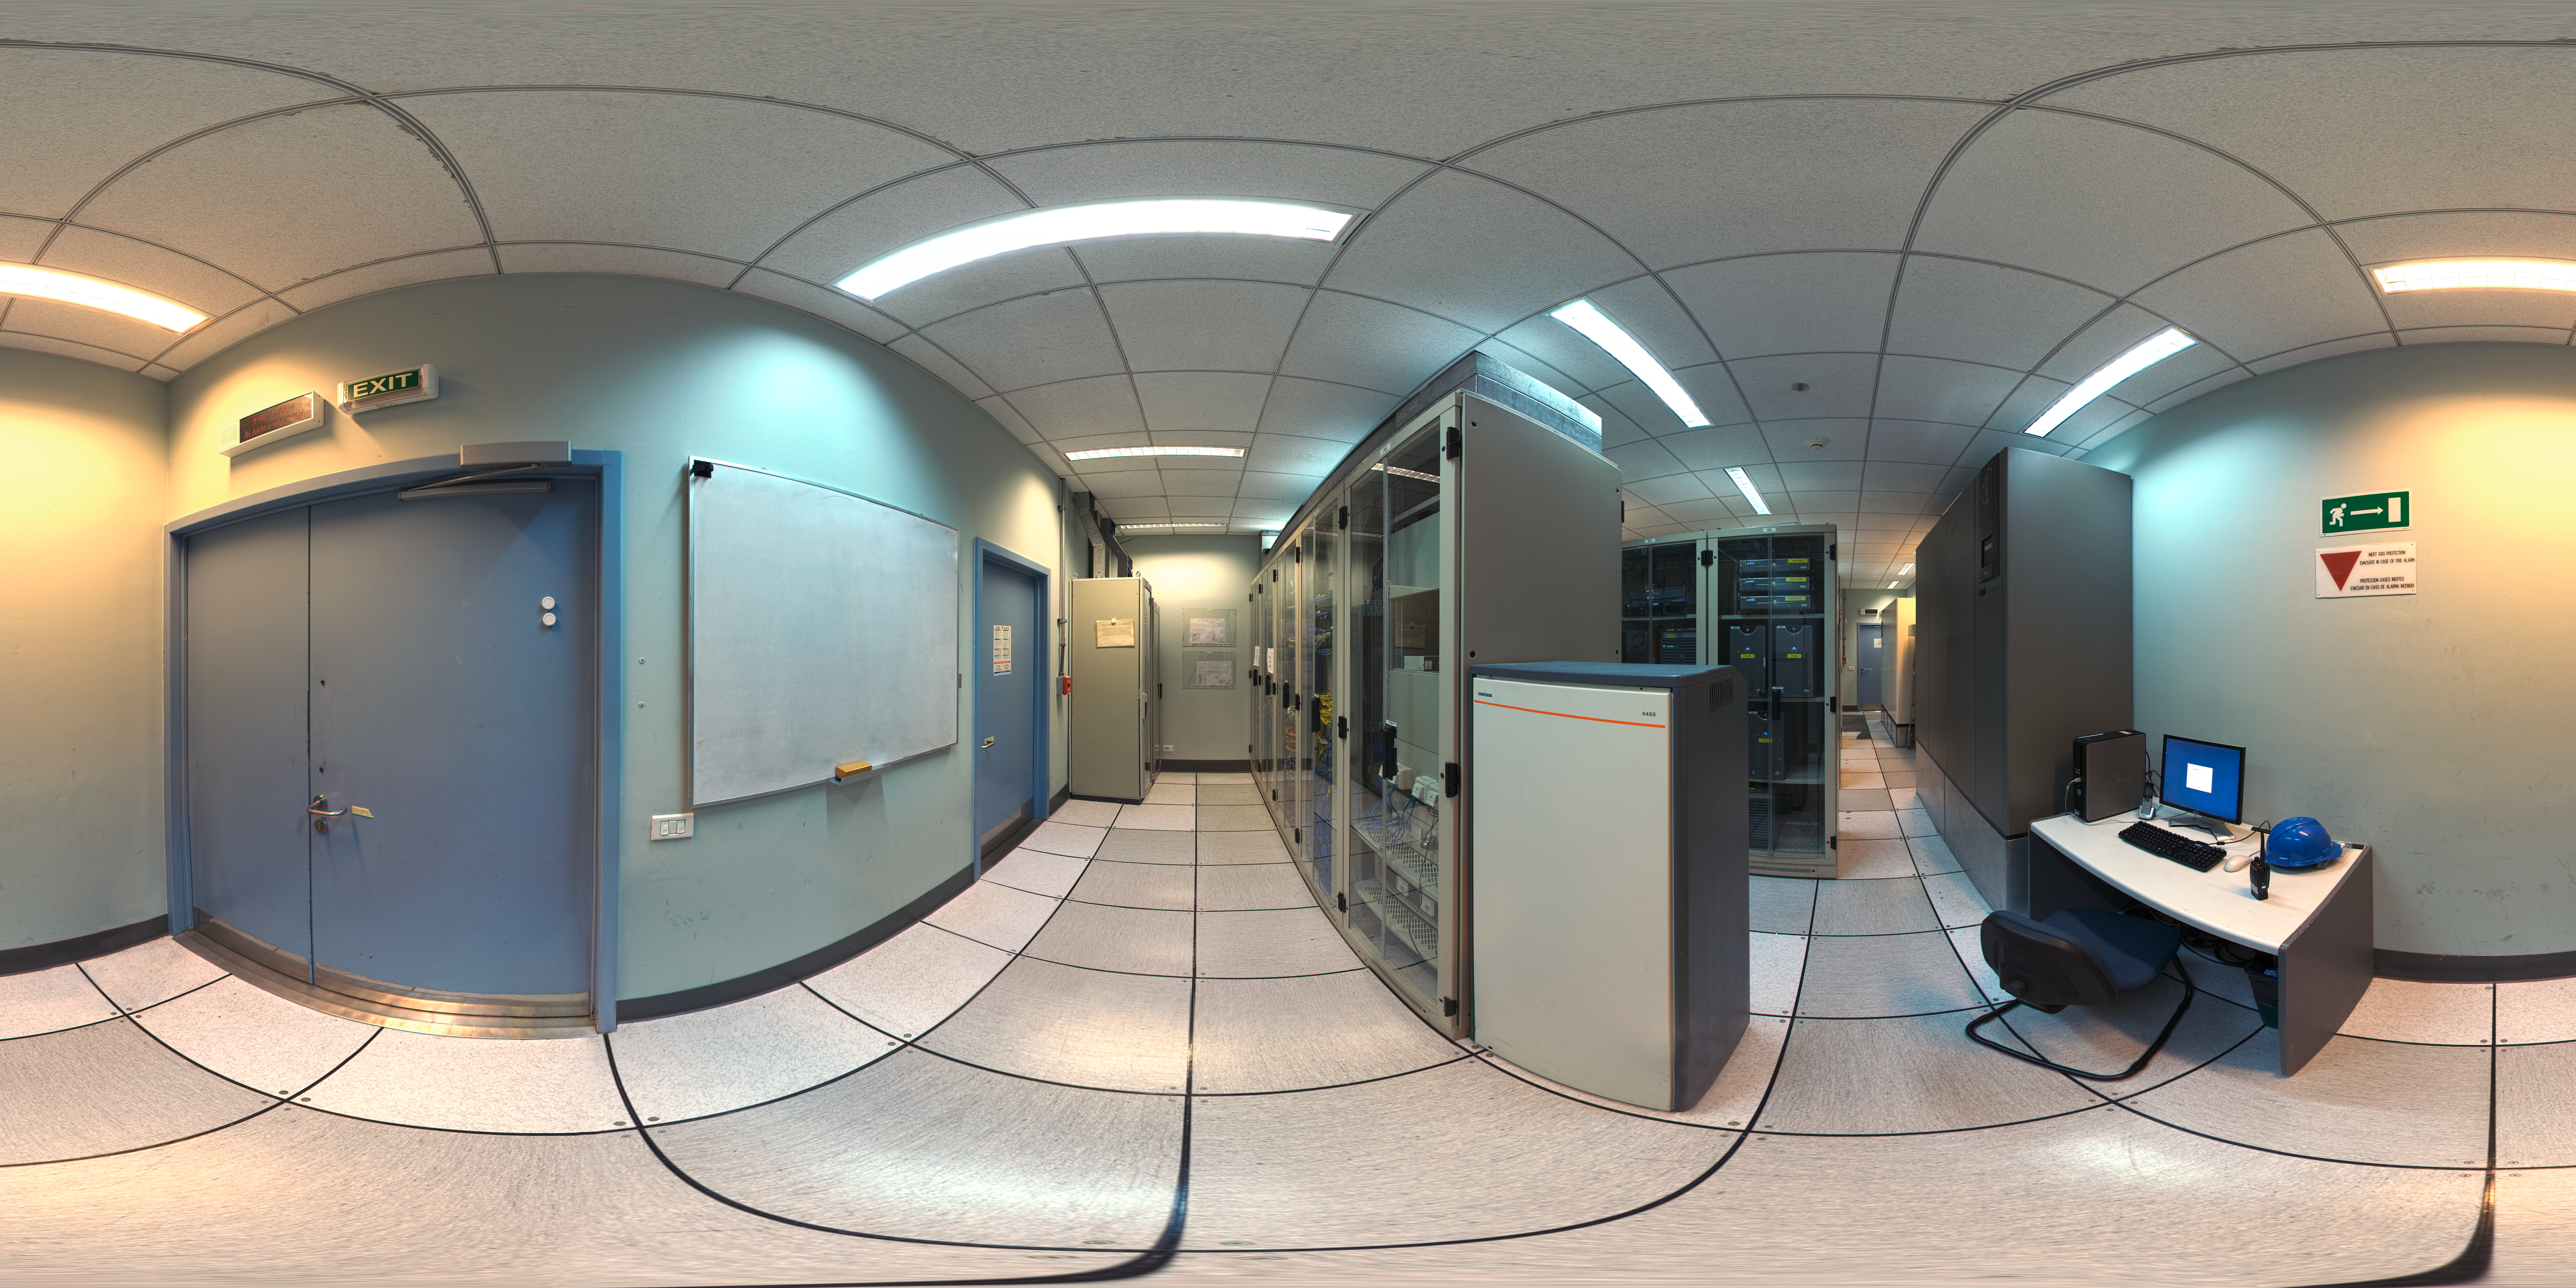

Computer room panorama

A 360 degree panorama of the computer room at Paranal control building.

Credit: ESO